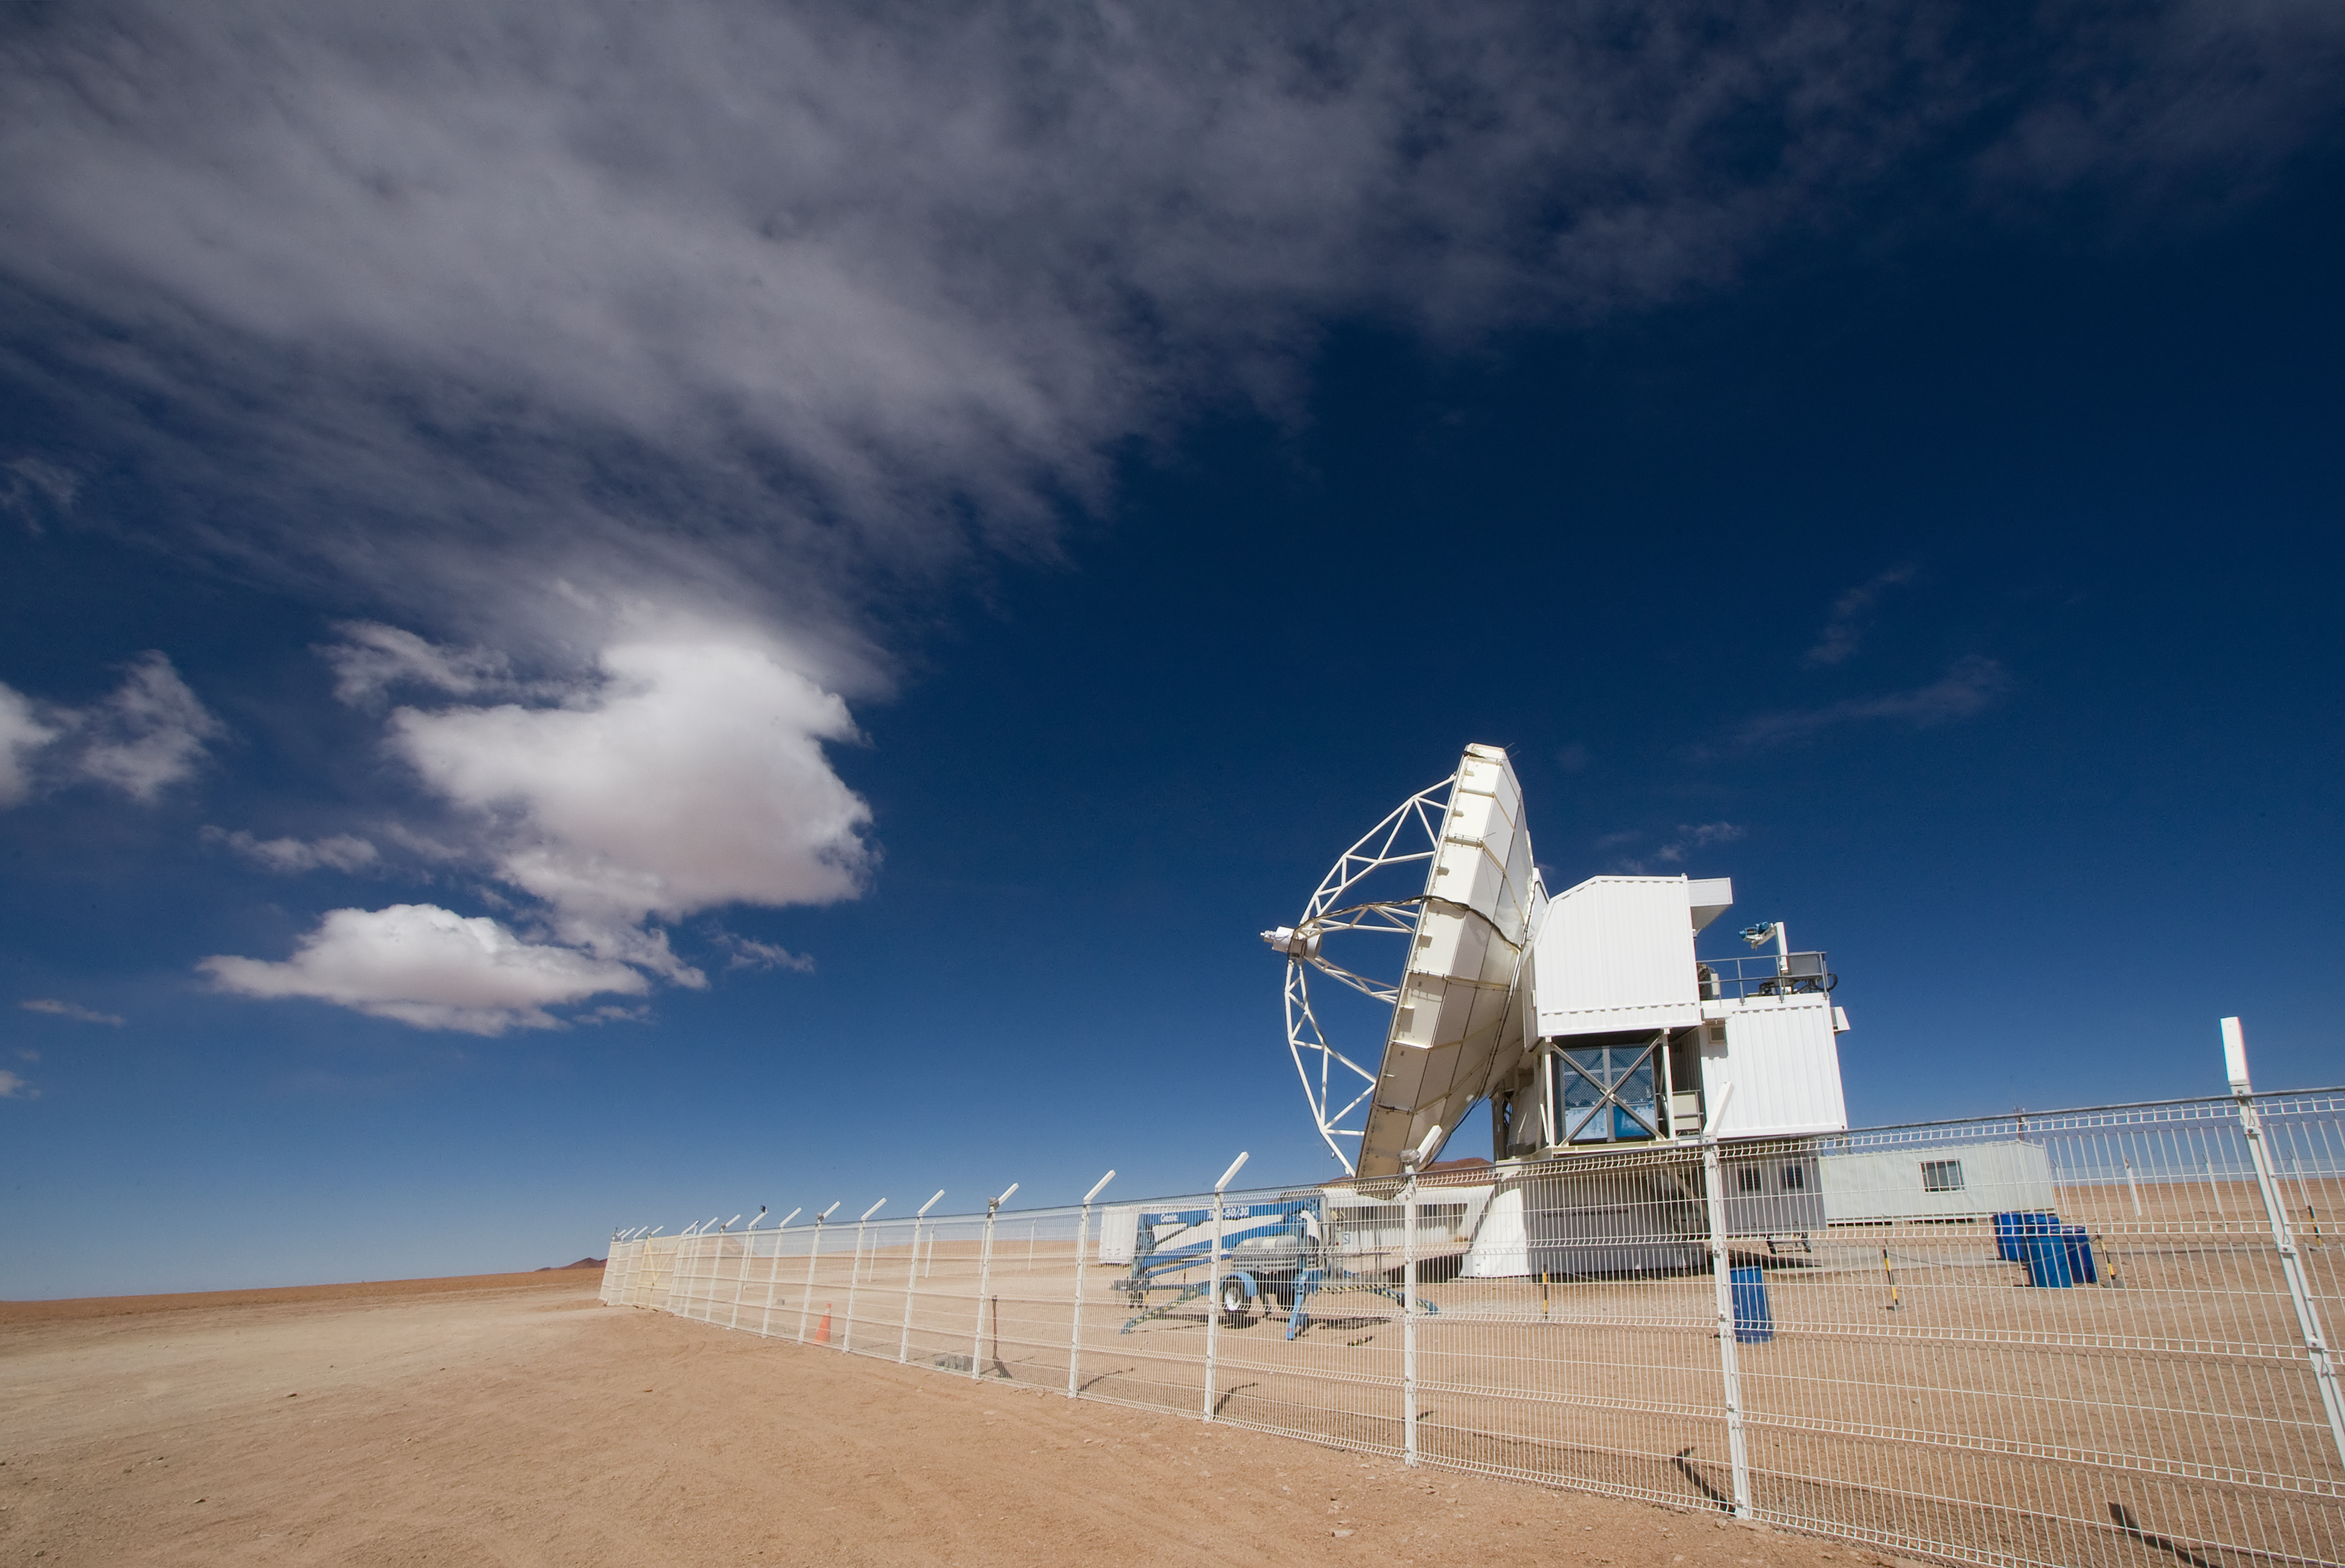

APEX, the Atacama Pathfinder Experiment, on Chajnantor

View of the Atacama Pathfinder Experiment (APEX) antenna on the Chajnantor plain of the Chilean Andes, 5000 m above sea level. APEX is a collaboration between the Max Planck Institut für Radioastronomie, Onsala Space Observatory (OSO) and ESO. The telescope was manufactured by VERTEX Antennentechnik in Duisburg, Germany. Astronomers observing with APEX can see cold dust and gas in both the Milky Way and in distant galaxies.

Credit: Iztok Bončina/ESO